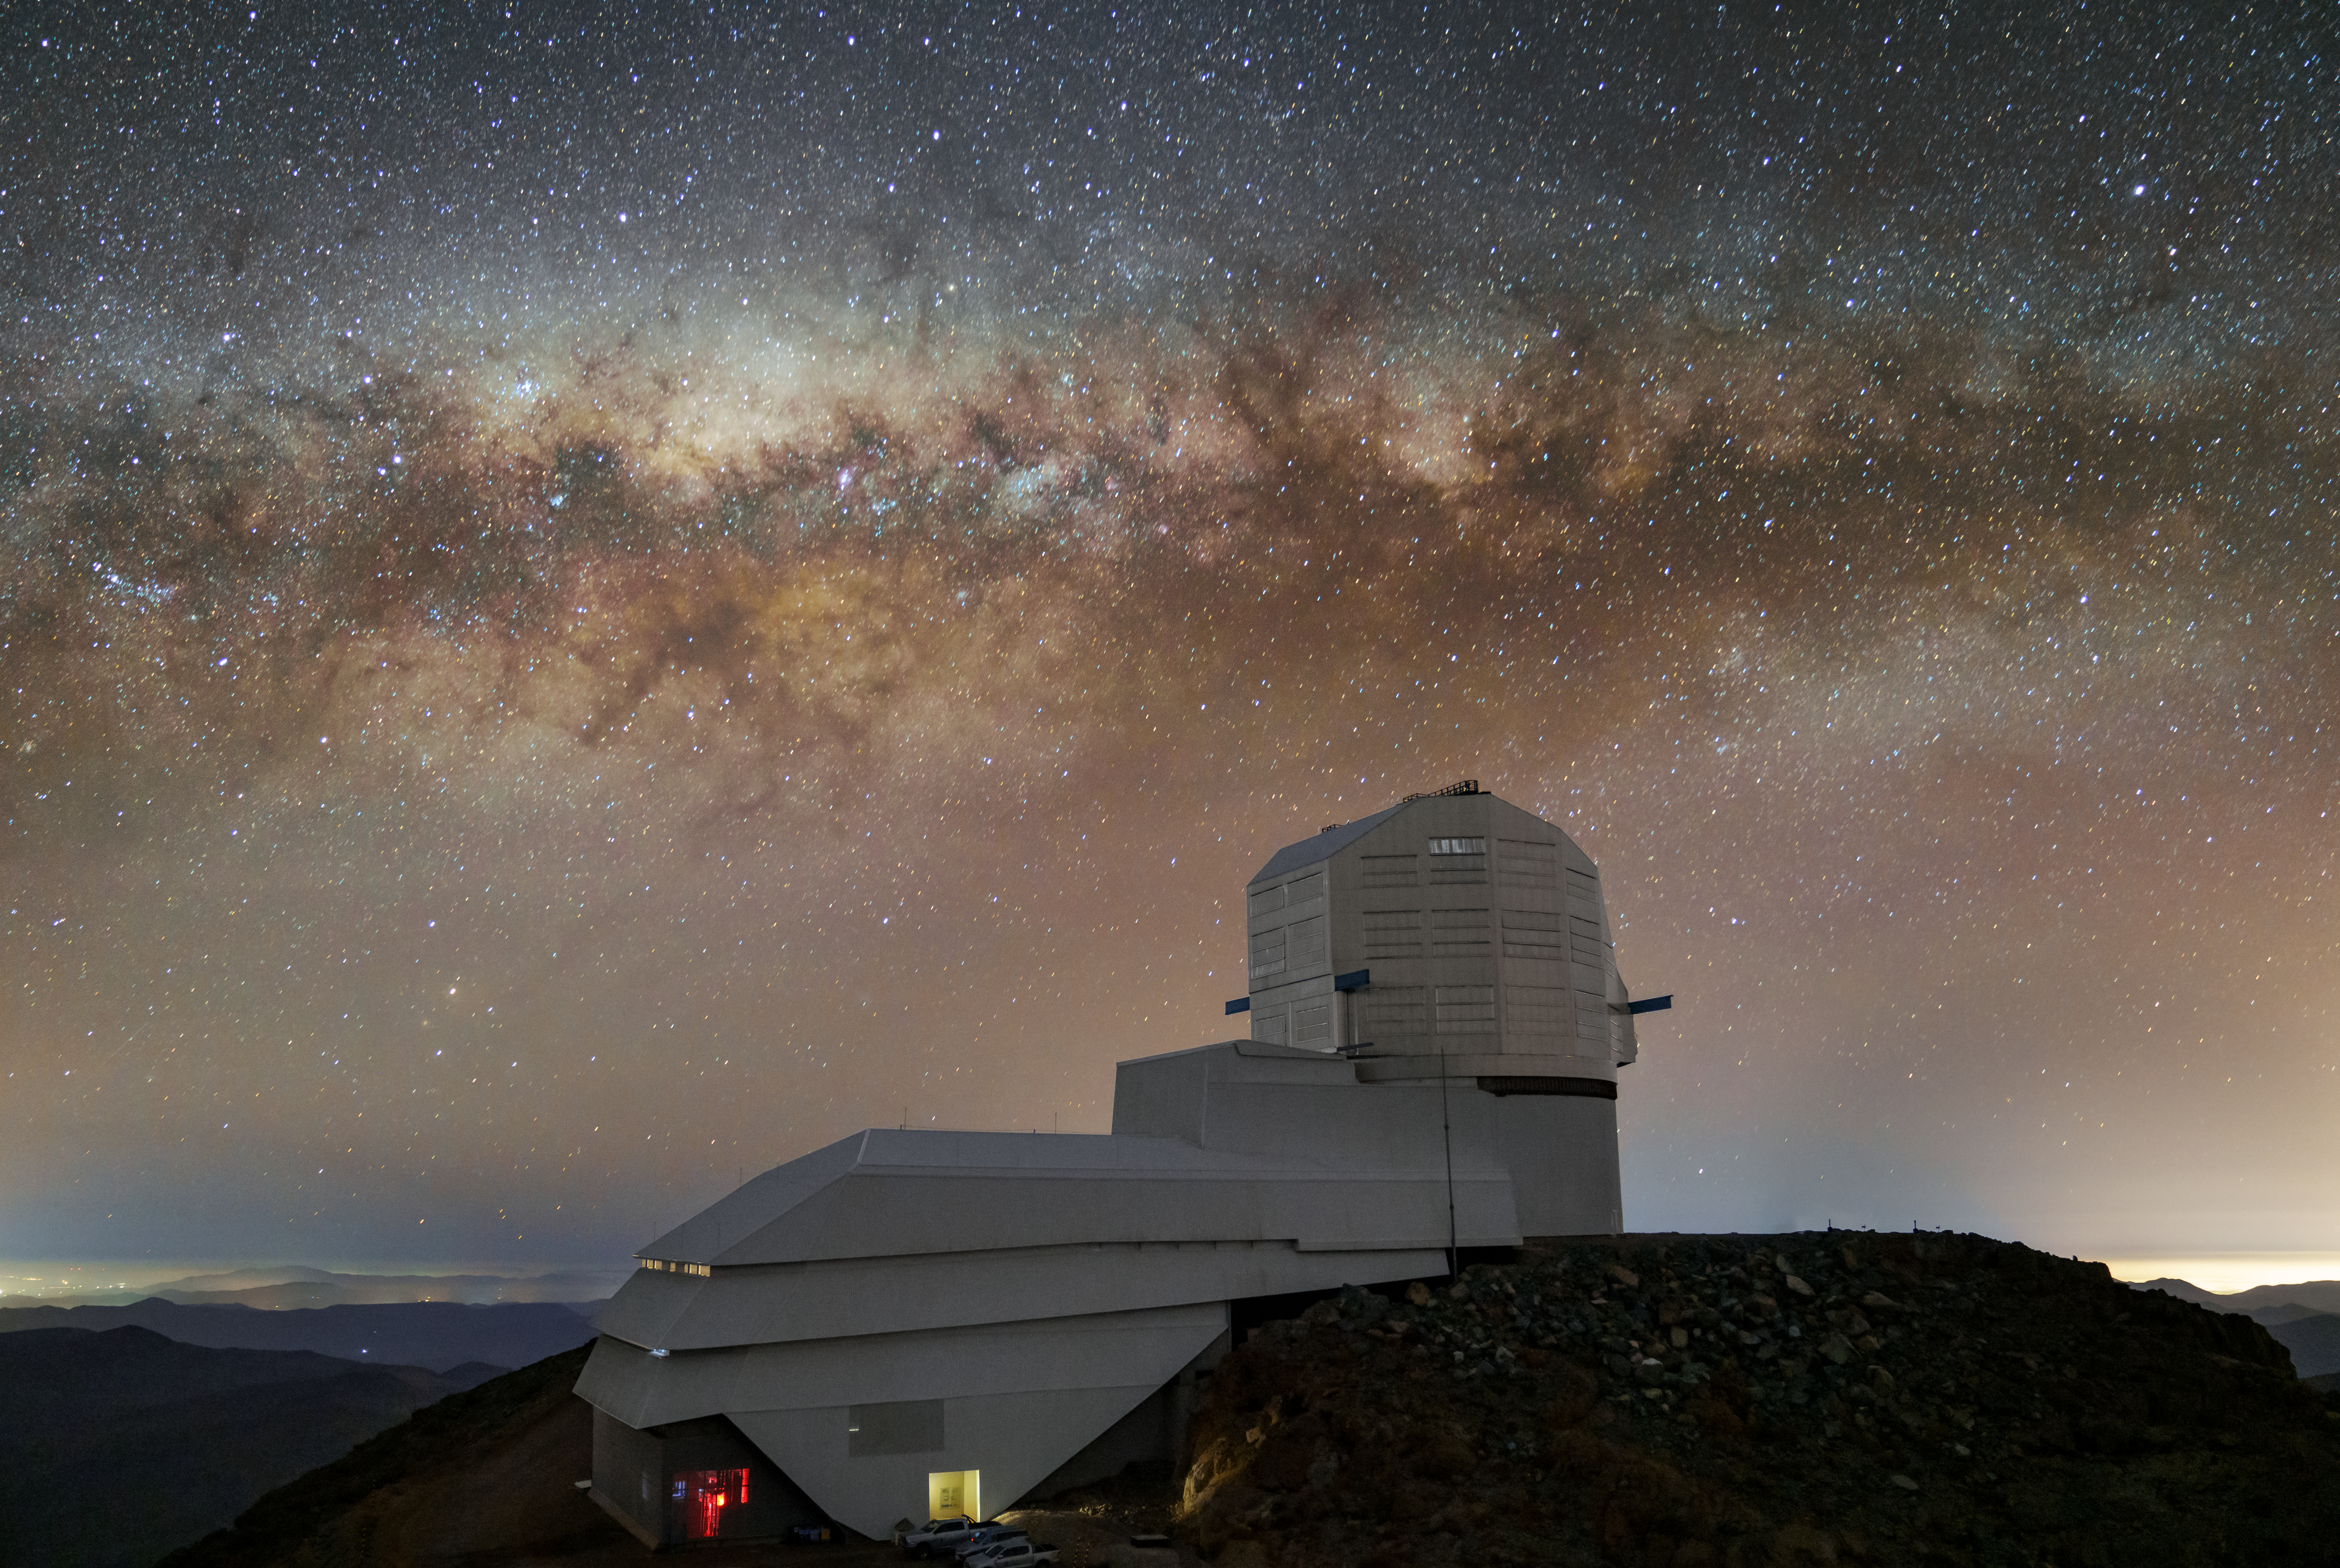

Rubin Observatory Under the Milky Way

View of Vera C. Rubin Observatory beneath the glittering band of the Milky Way. Rubin Observatory, located in Chile, will use an 8.4-meter telescope equipped with the largest digital camera in the world to conduct a 10-year survey of the entire southern hemisphere sky beginning in late 2025. The resulting data, with images taken through six different color filters, will make it easier than ever for scientists to isolate stellar streams among and beyond the Milky Way and examine them for signs of dark matter disruption.

Alt text: Rubin Observatory under a starry night sky. The observatory sits on top of its rocky summit site in the foreground, and is made of a long white building that extends to the left and a silver angular dome sticking up. The Milky Way is visible, spanning the image horizontally above the observatory as a dense stream of stars interspersed with dark and wispy dust clouds. The yellow glow of city lights in La Serena are seen in the distance to the lower left.

Credit: RubinObs/NOIRLab/SLAC/NSF/DOE/AURA/H. Stockebrand